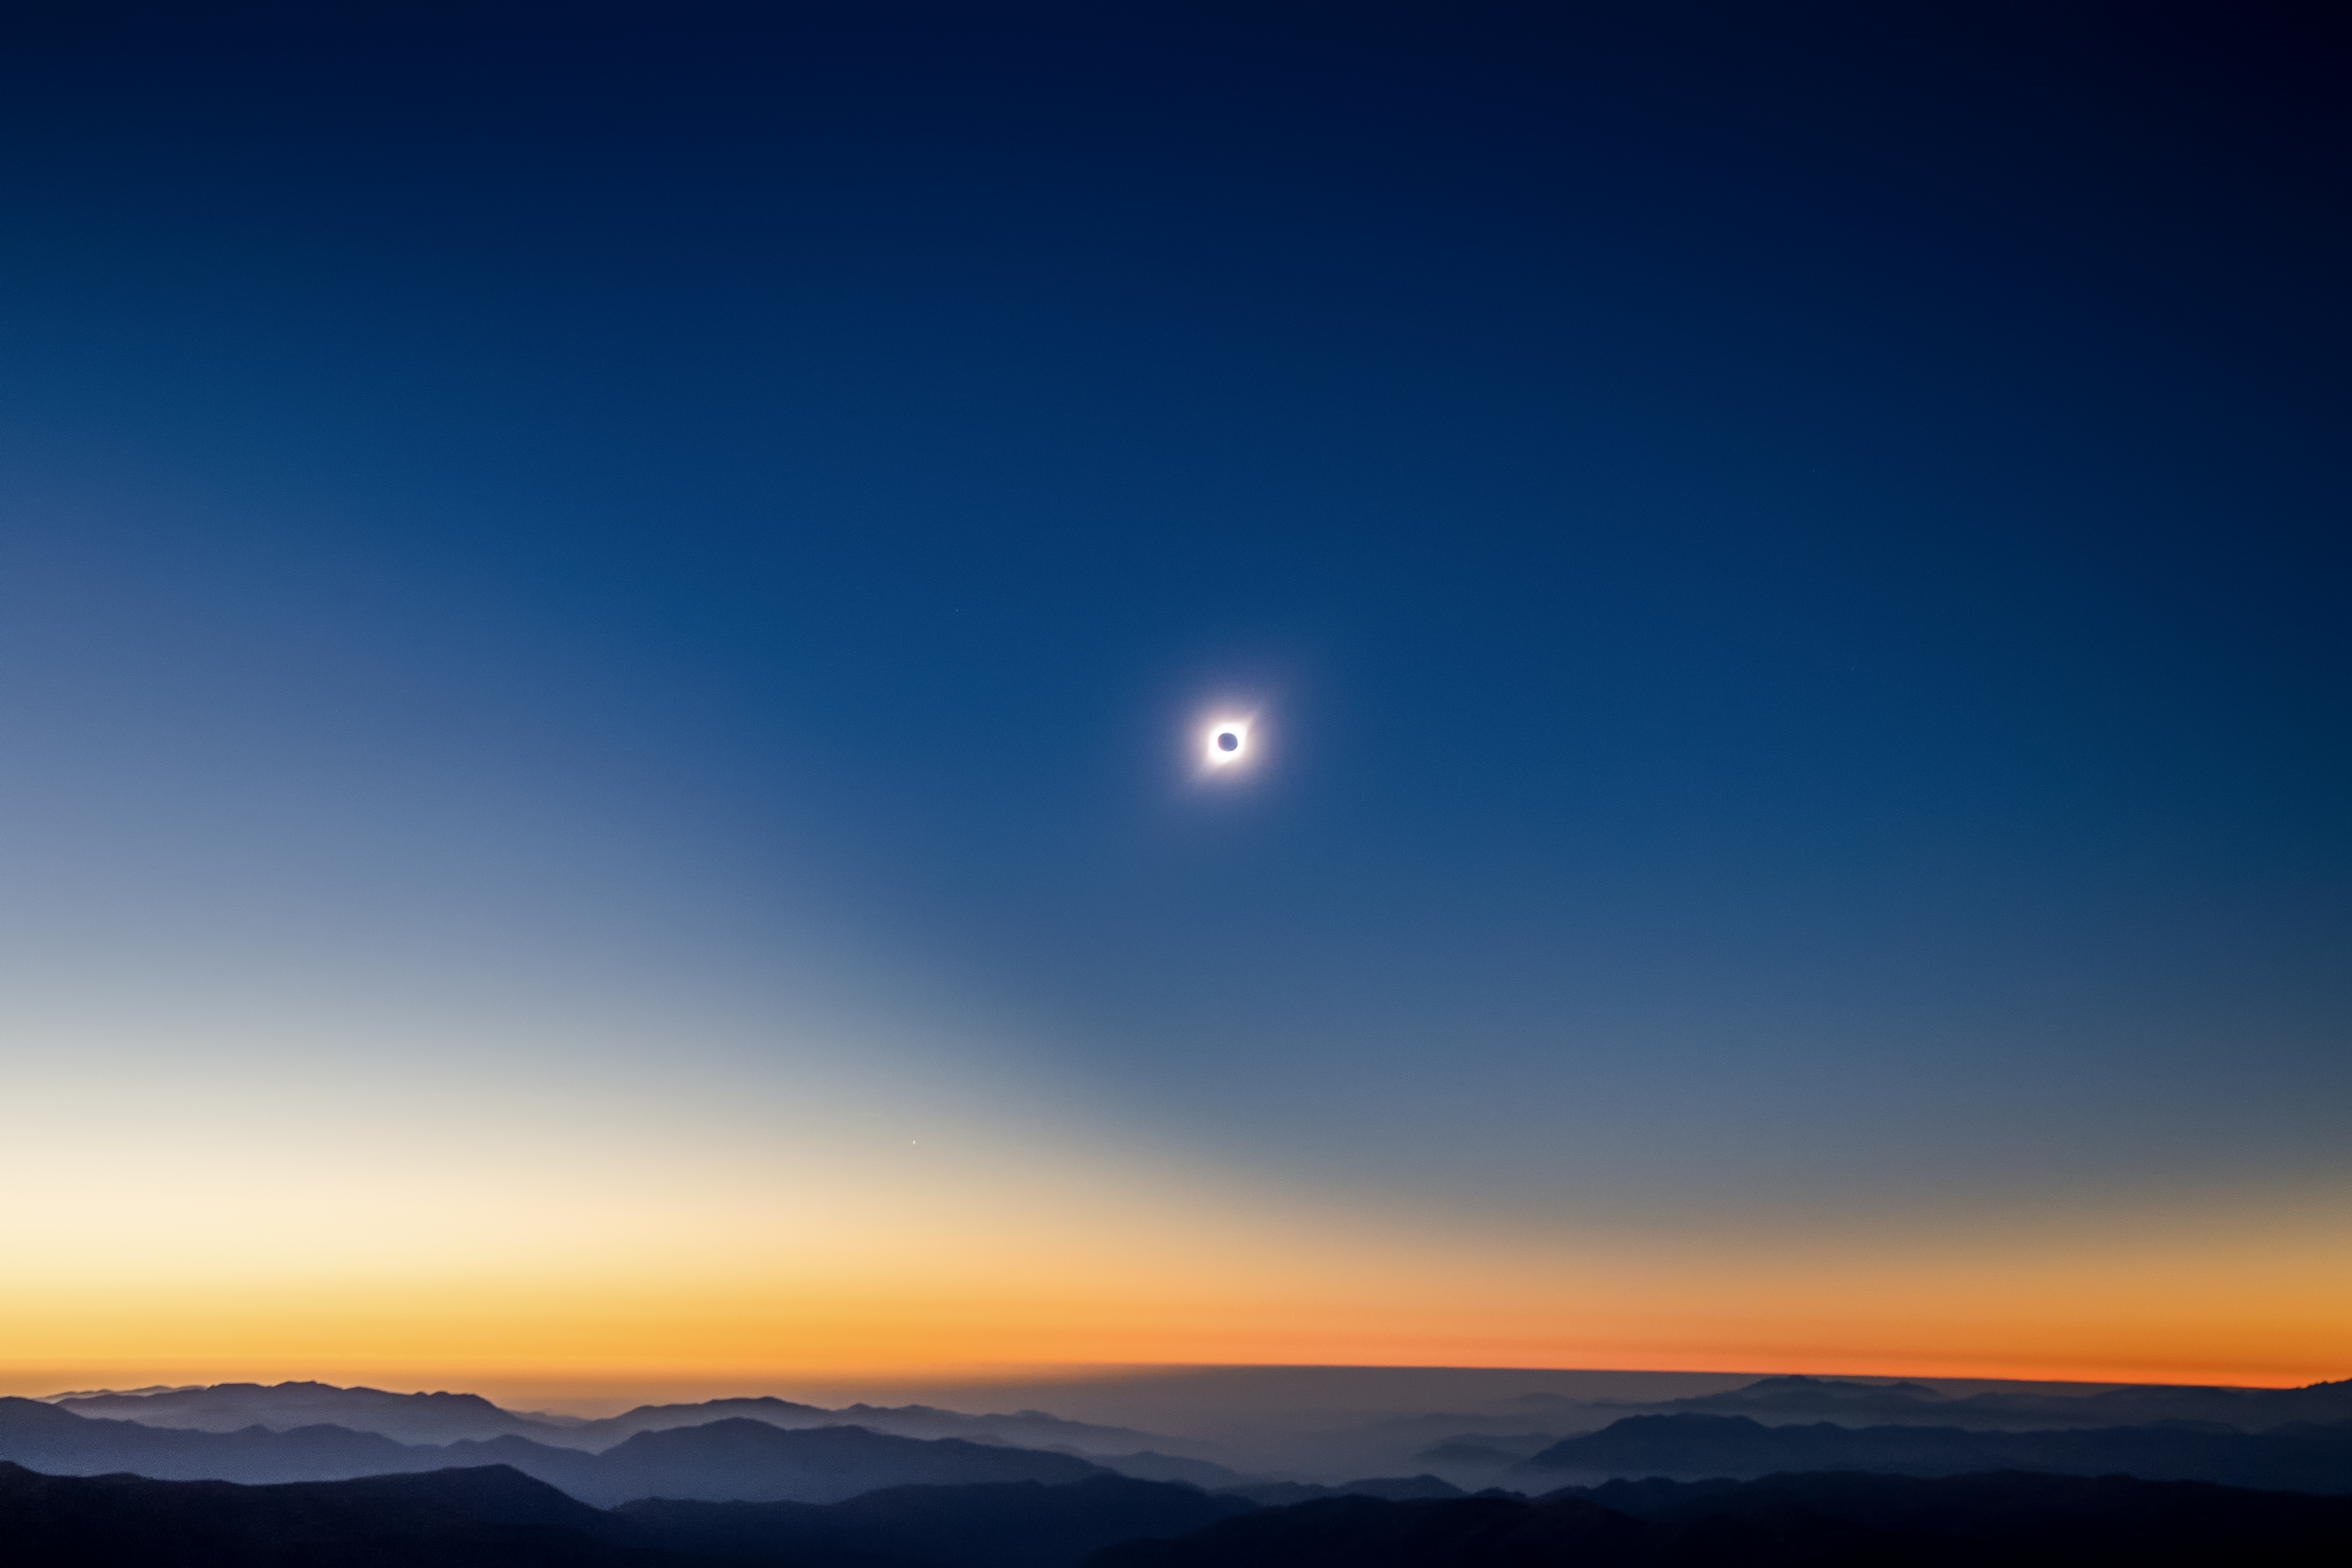

Chilean Solar Eclipse

The total solar eclipse seen over Gemini South on 2 July 2019. Gemini South is a part of the International Gemini Observatory, a program of NSF NOIRLab.

Credit: International Gemini Observatory/NOIRLab/AURA/NSF/M. Paredes